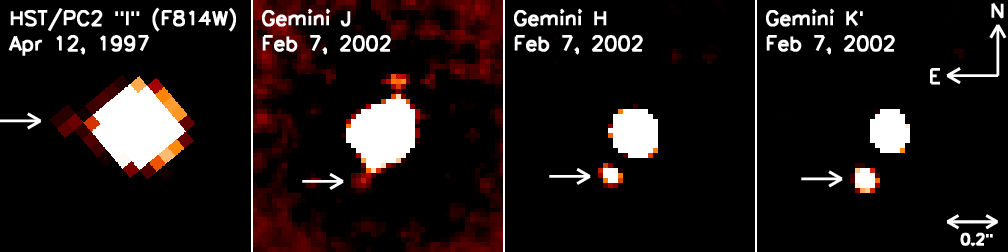

Gemini Images Tightest Known Orbiting Brown Dwarf-Star Pair

Gemini Images Tightest Known Orbiting Brown Dwarf-Star Pair.

Credit: International Gemini Observatory/NOIRLab/NSF/AURA